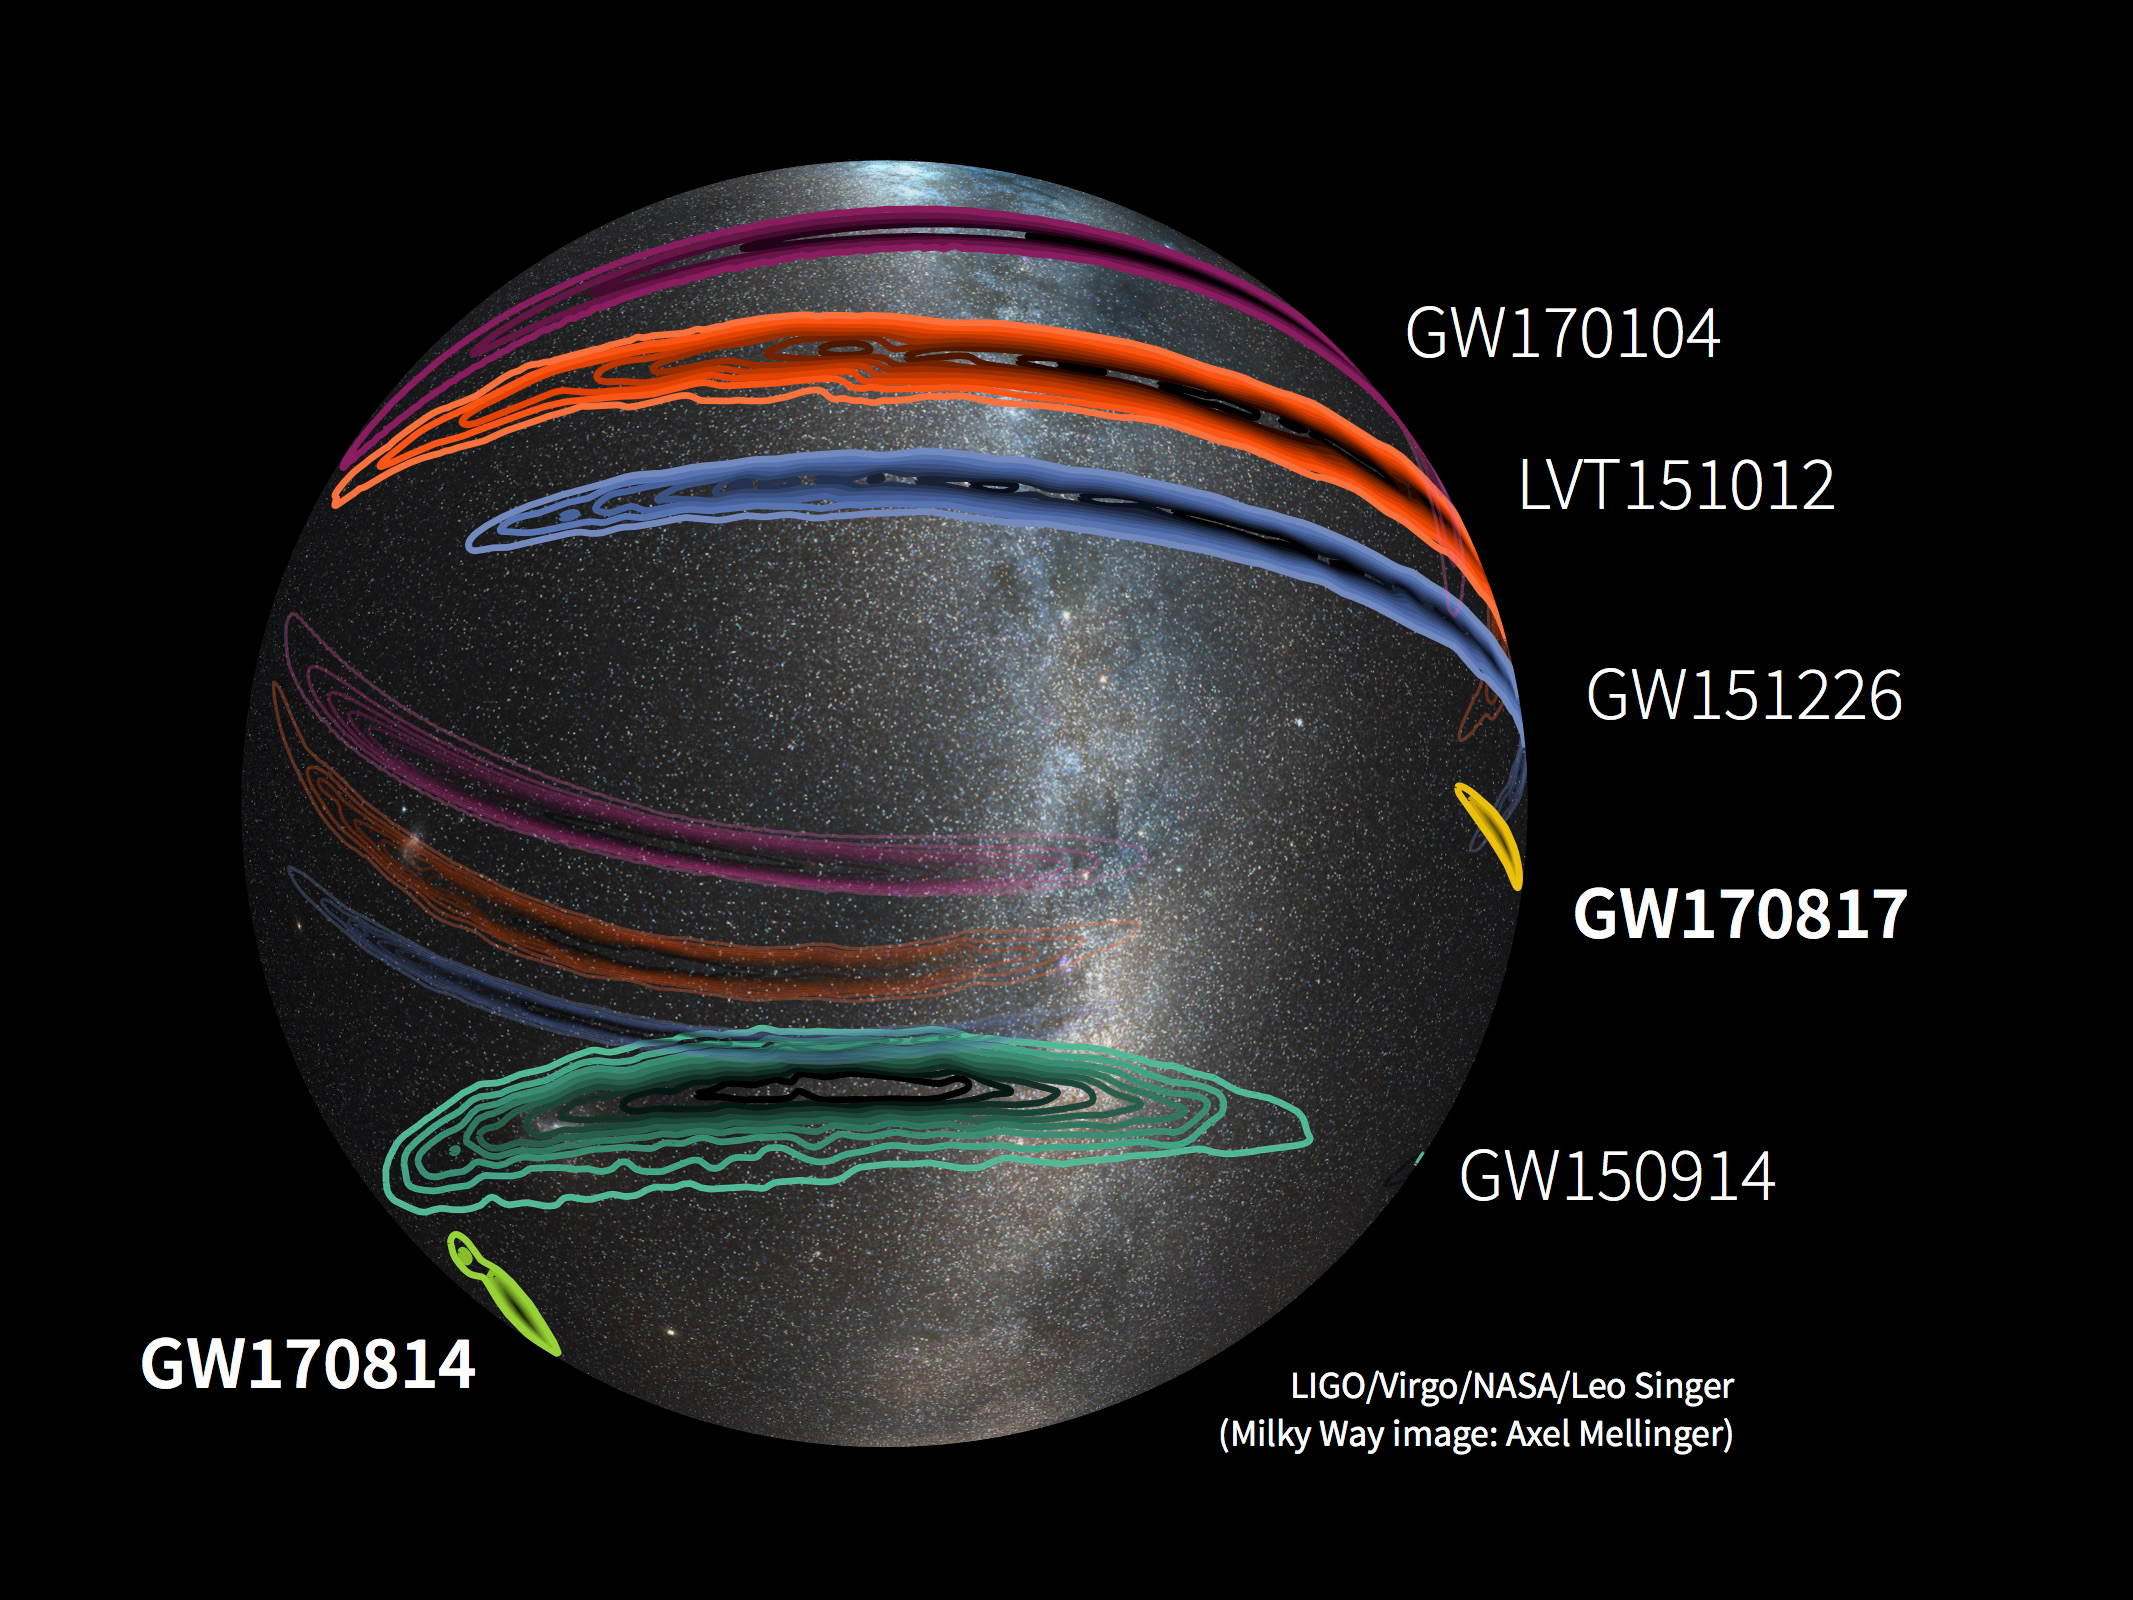

Virgo helps localise gravitational-wave signals

Sky localisations of gravitational-wave signals detected by LIGO beginning in 2015 (GW150914, LVT151012, GW151226, GW170104), and, more recently, by the LIGO-Virgo network (GW170814, GW170817). After Virgo came online in August 2017, scientists were better able to localize the gravitational-wave signals. The background is an optical image of the Milky Way. The localizations of GW150914, LVT151012, and GW170104 wrap all the way around the celestial sphere, so the sky map is shown as mapped onto a translucent dome.

Credit: LIGO/Virgo/NASA/Leo Singer/Axel Mellinger